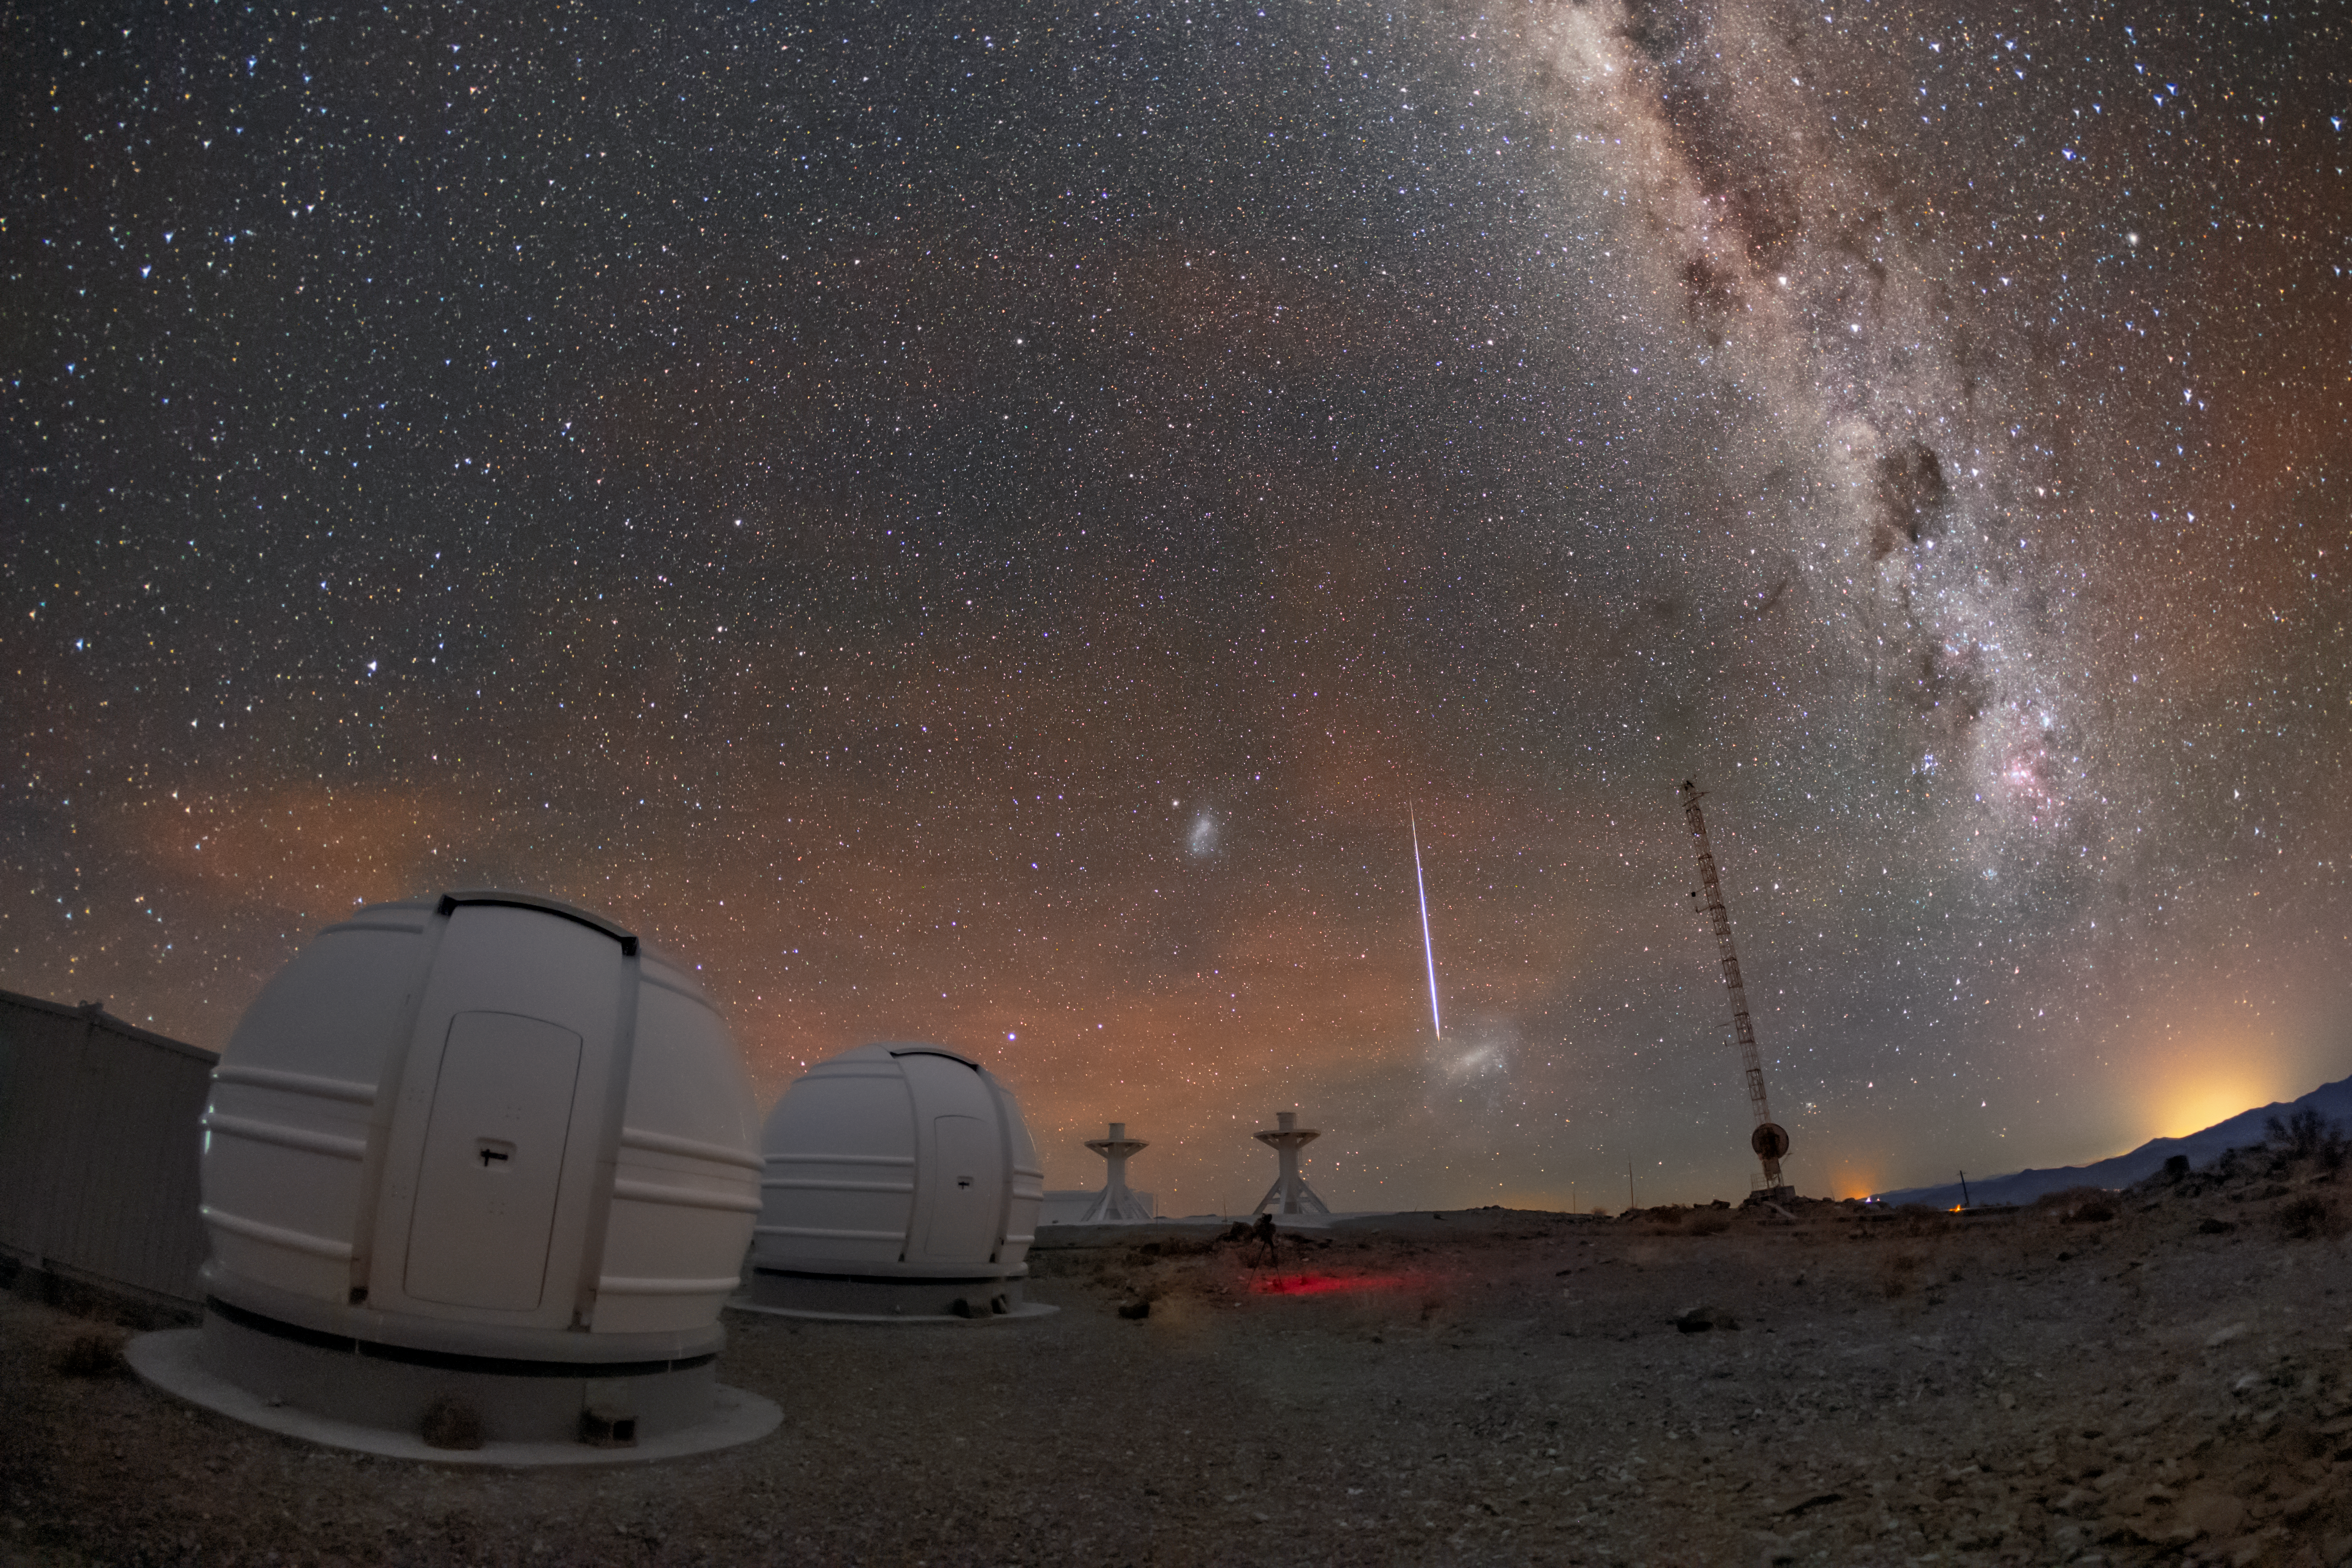

Shooting Star over ESO Telescopes

This picture of the week shows two of the three new ExTrA telescopes hosted at ESO’s La Silla Observatory in Chile. Situated over 2000 meters above sea level, these telescopes scour the skies for Earth-sized worlds around M class stars, which are stars smaller than the Sun.

A “shooting star” flashes across the night sky above the telescopes and towards the horizon of the Atacama Desert in Chile. Shooting stars are not actually stars, but small bits of rock or dust that enter the Earth’s orbit and burn up in the atmosphere. Before they enter Earth’s atmosphere, these tiny celestial bodies are called meteoroids.

The dramatic streaks of light caused by meteoroids burning up are not just beautiful and exciting, but also informative. Scientists look at the path and brightness of a meteoroid to determine where in the Solar System it came from and what it is composed of. If a meteoroid makes it through Earth’s atmosphere to the ground it is then called a meteorite. Scientists can study meteorites to learn more about the history of the Solar System.

Credit: ESO/M. Zamani